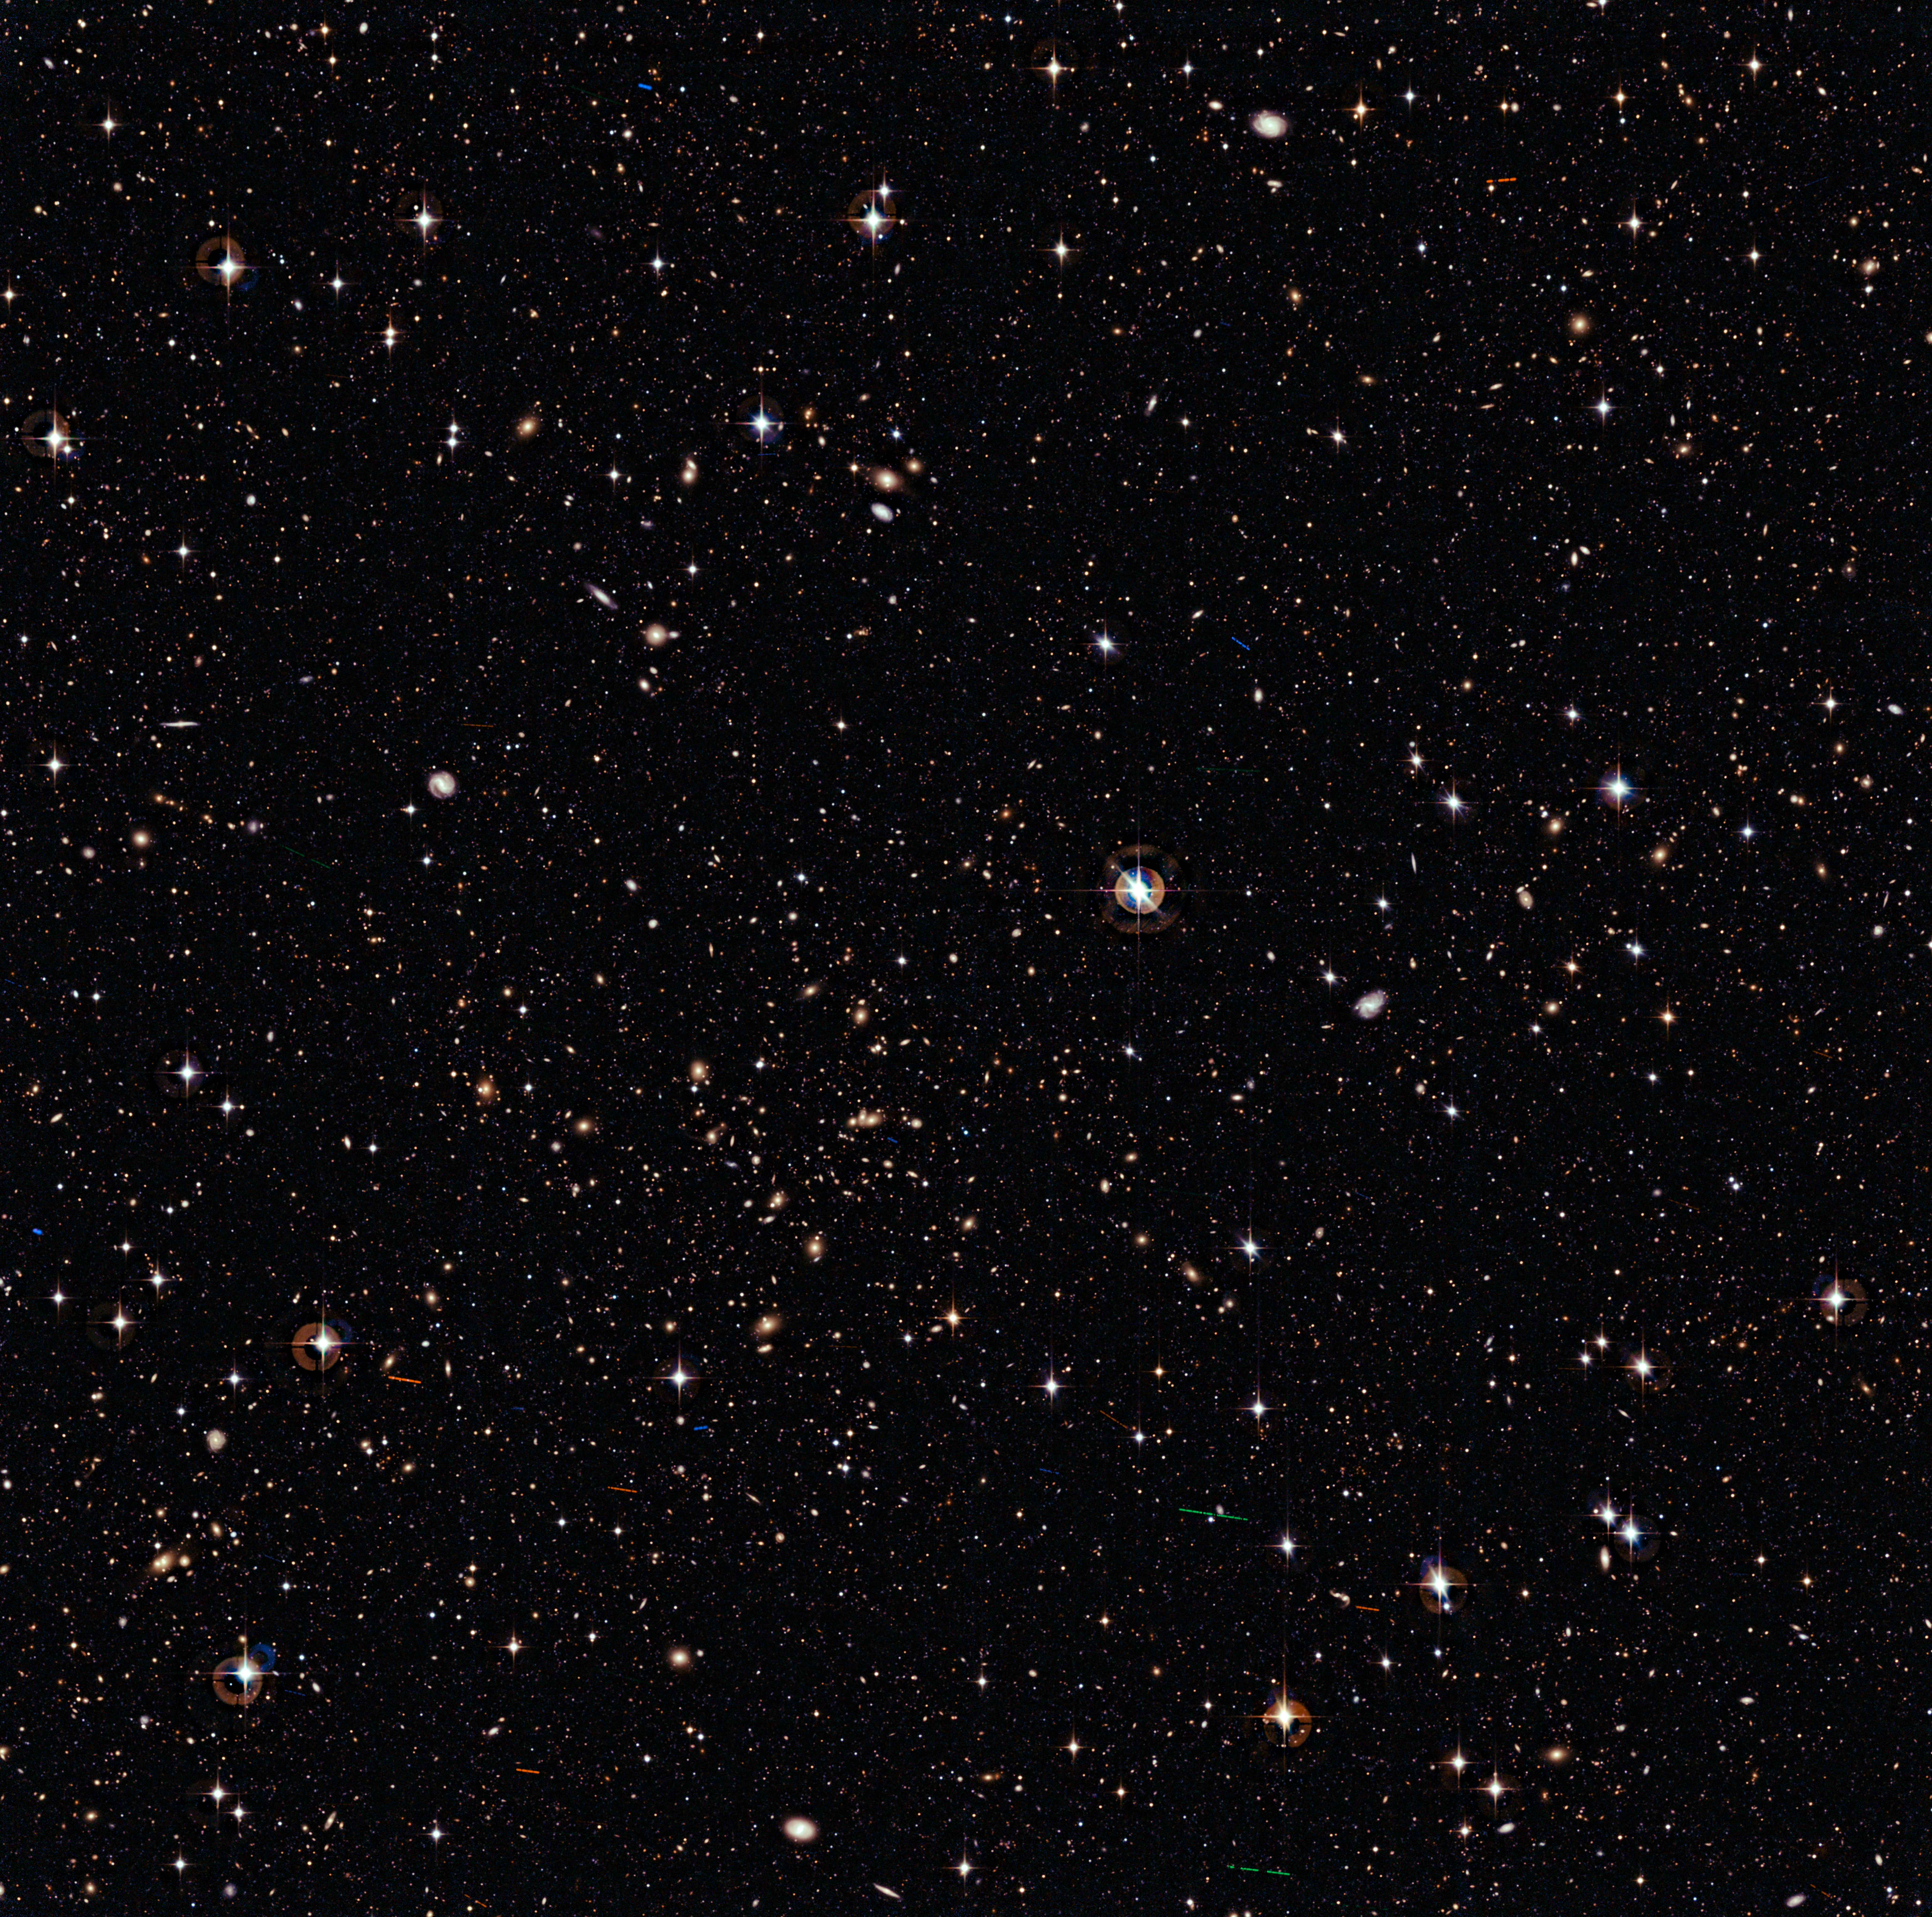

The cluster of galaxies Abell 315

This wide-field, deep image reveals thousands of galaxies crowding an area on the sky roughly as large as the full Moon. These galaxies span a vast range of distances from us. Some are relatively close, as it is possible to distinguish their spiral arms or elliptical halos, especially in the upper part of the image. The more distant, instead, appear just like faint blobs — their light has travelled through the Universe for eight billion years or more before reaching Earth. Beginning in the centre of the image and extending below and to the left, a concentration of about a hundred yellowish galaxies identifies a massive galaxy cluster, designated Abell 315, about two billion light-years away from us. To complement the enormous range of cosmic distances and sizes surveyed by this image, a handful of objects much smaller than galaxies and galaxy clusters and much closer to Earth are dotted throughout the field: besides several stars, many asteroids are also visible as blue, green or red trails.

This image has been taken with the Wide Field Imager on the MPG/ESO 2.2-metre telescope at ESO’s La Silla Observatory in Chile. It is a composite of several exposures acquired using three different broadband filters, for a total of almost one hour in the B filter and about one and a half hour in the V and R filters. The field of view is 34 x 33 arcminutes.

Credit: ESO/J. Dietrich